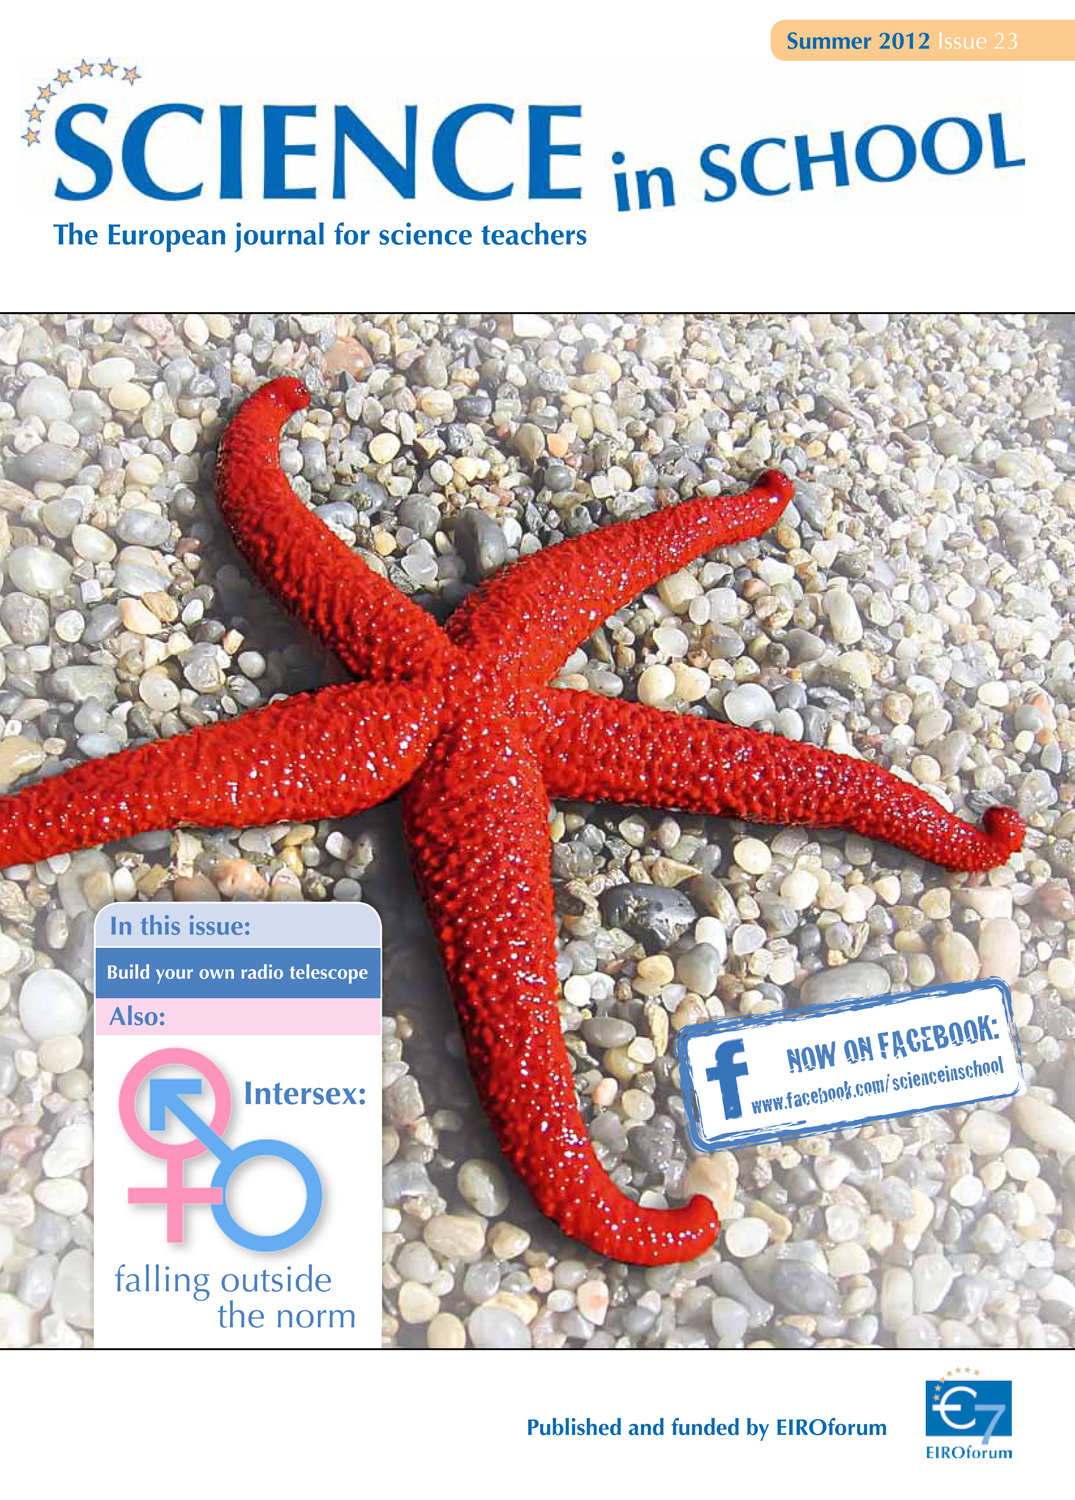

Science in School — Issue 23 — Summer 2012

Science in School aims to promote inspiring science teaching by encouraging communication between teachers, scientists, and everyone else involved in European science education. It is published by EIROforum, a collaboration between eight European intergovernmental scientific research organisations, of which ESO is a member. The journal addresses science teaching both across Europe and across disciplines: highlighting the best in teaching and cutting-edge research.

Read more about Science in School at: http://www.scienceinschool.org/
Read this issue online at: http://www.scienceinschool.org/2012/issue23

Credit: Science in School